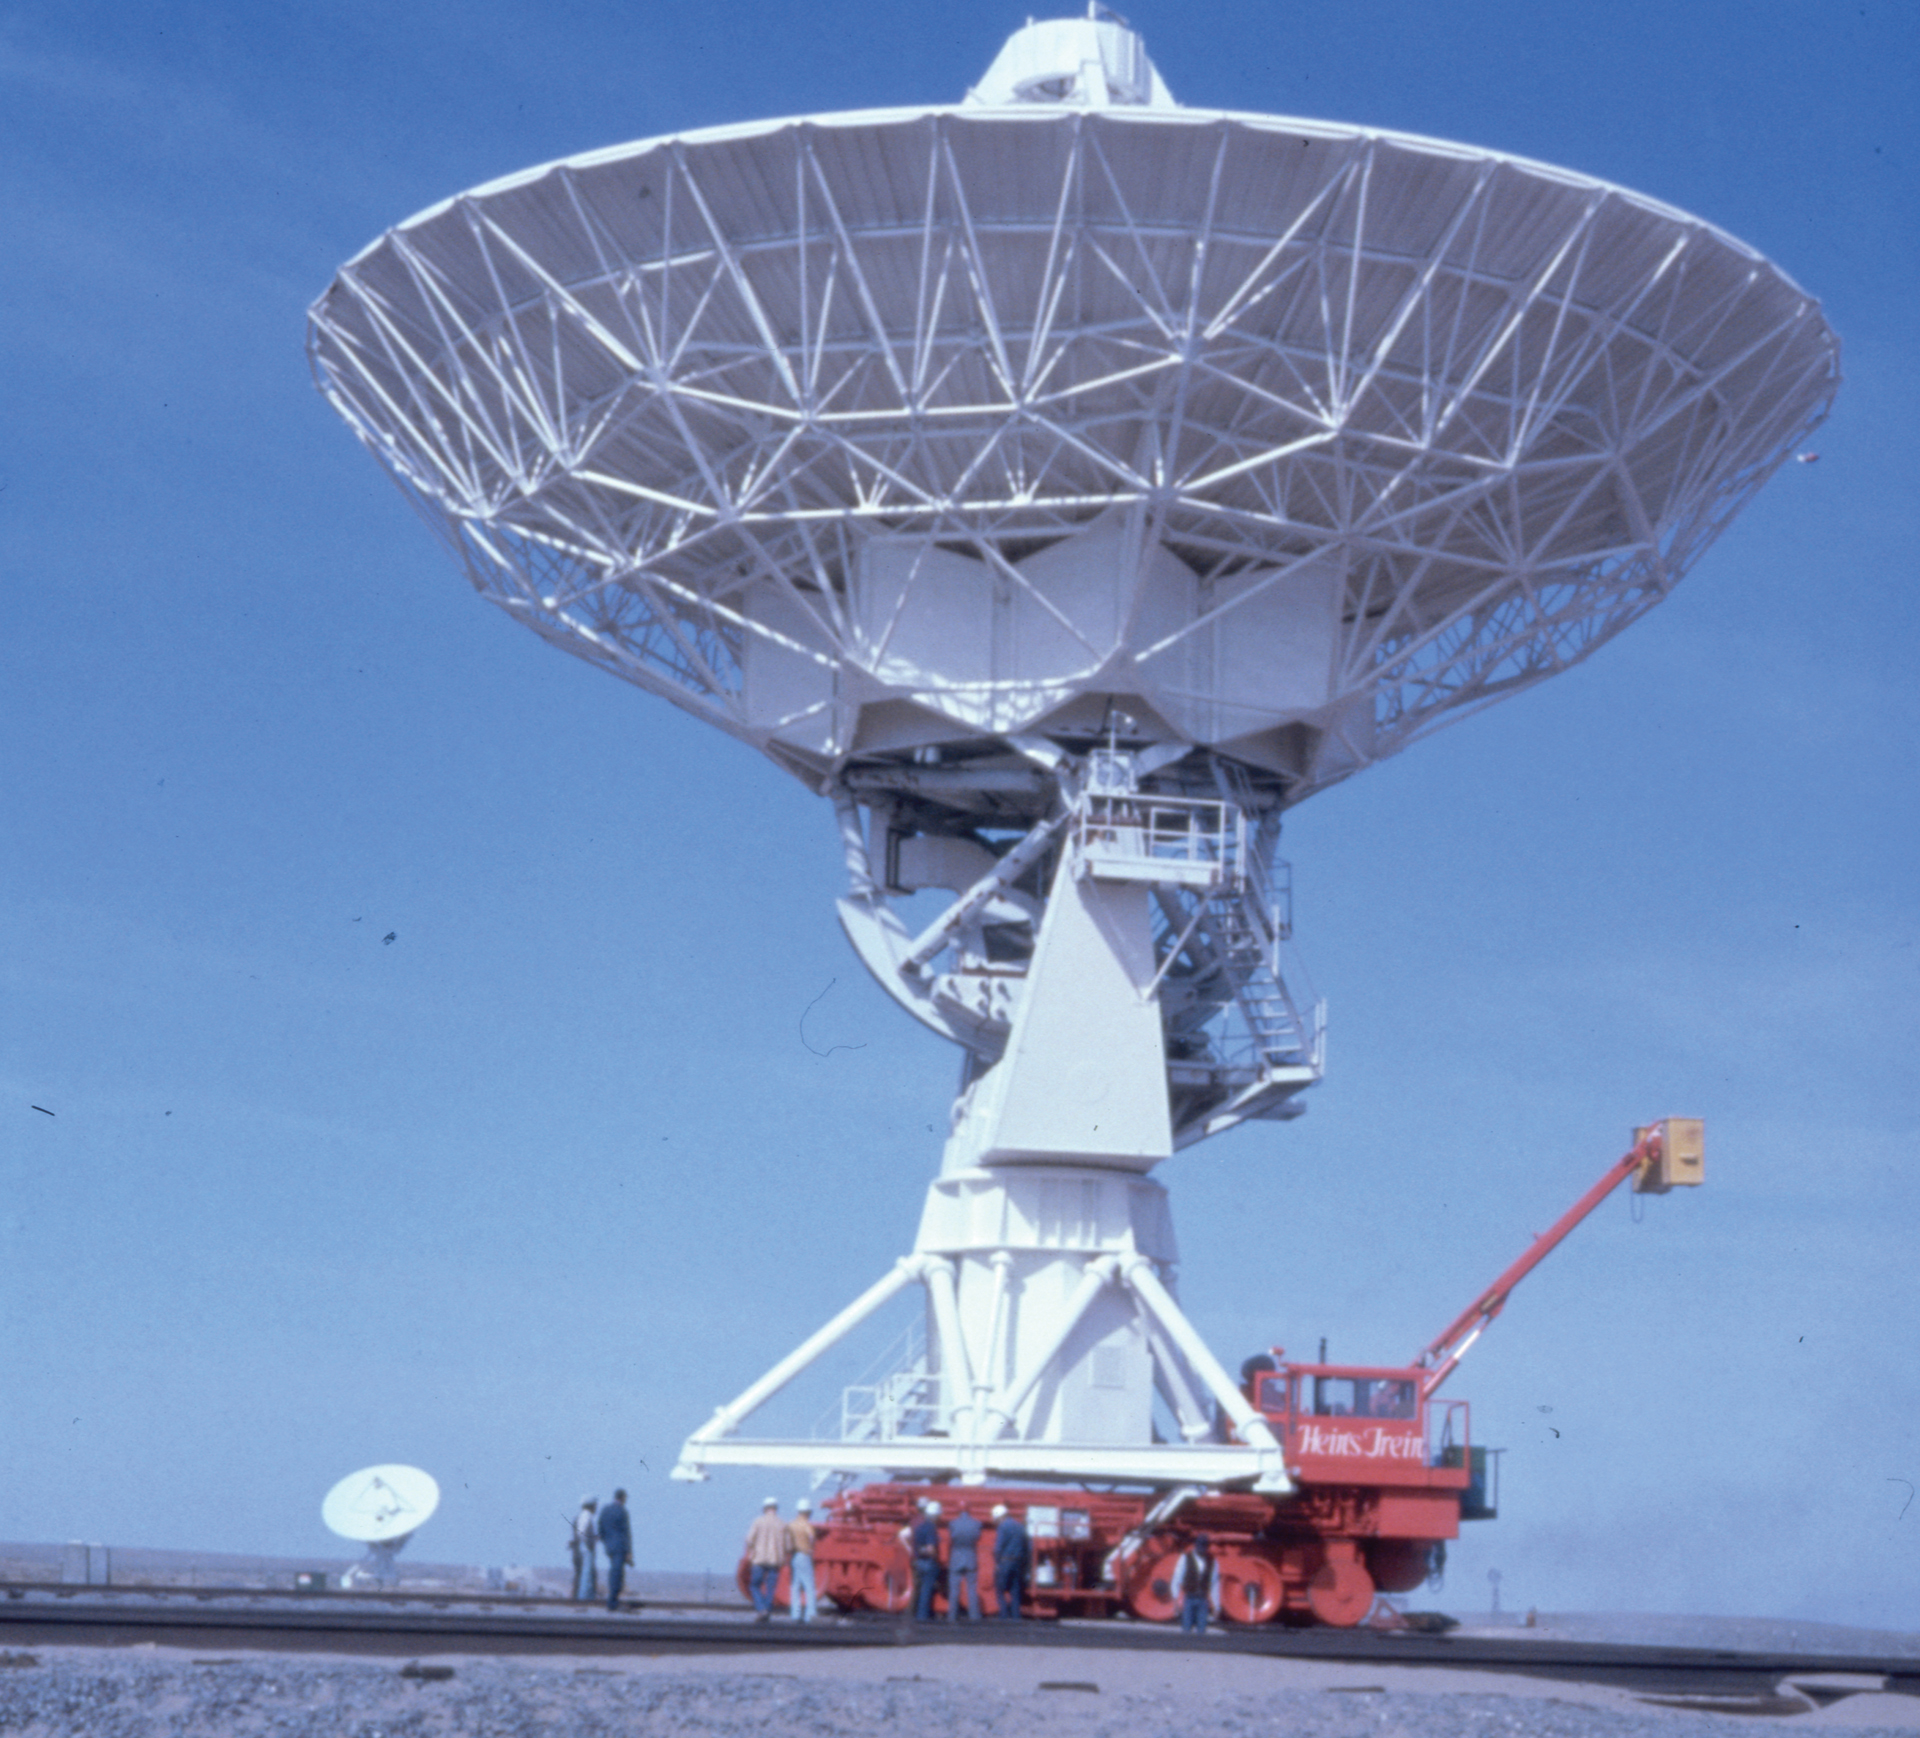

VLA Antenna on Transporter

A 200-ton antenna is carefully hauled back out into the Very Large Array on board an Antenna Transporter. The Transporter rides the rails that form a large Y-shape across the Plains of San Agustin in central New Mexico.

Credit: NRAO/AUI/NSF